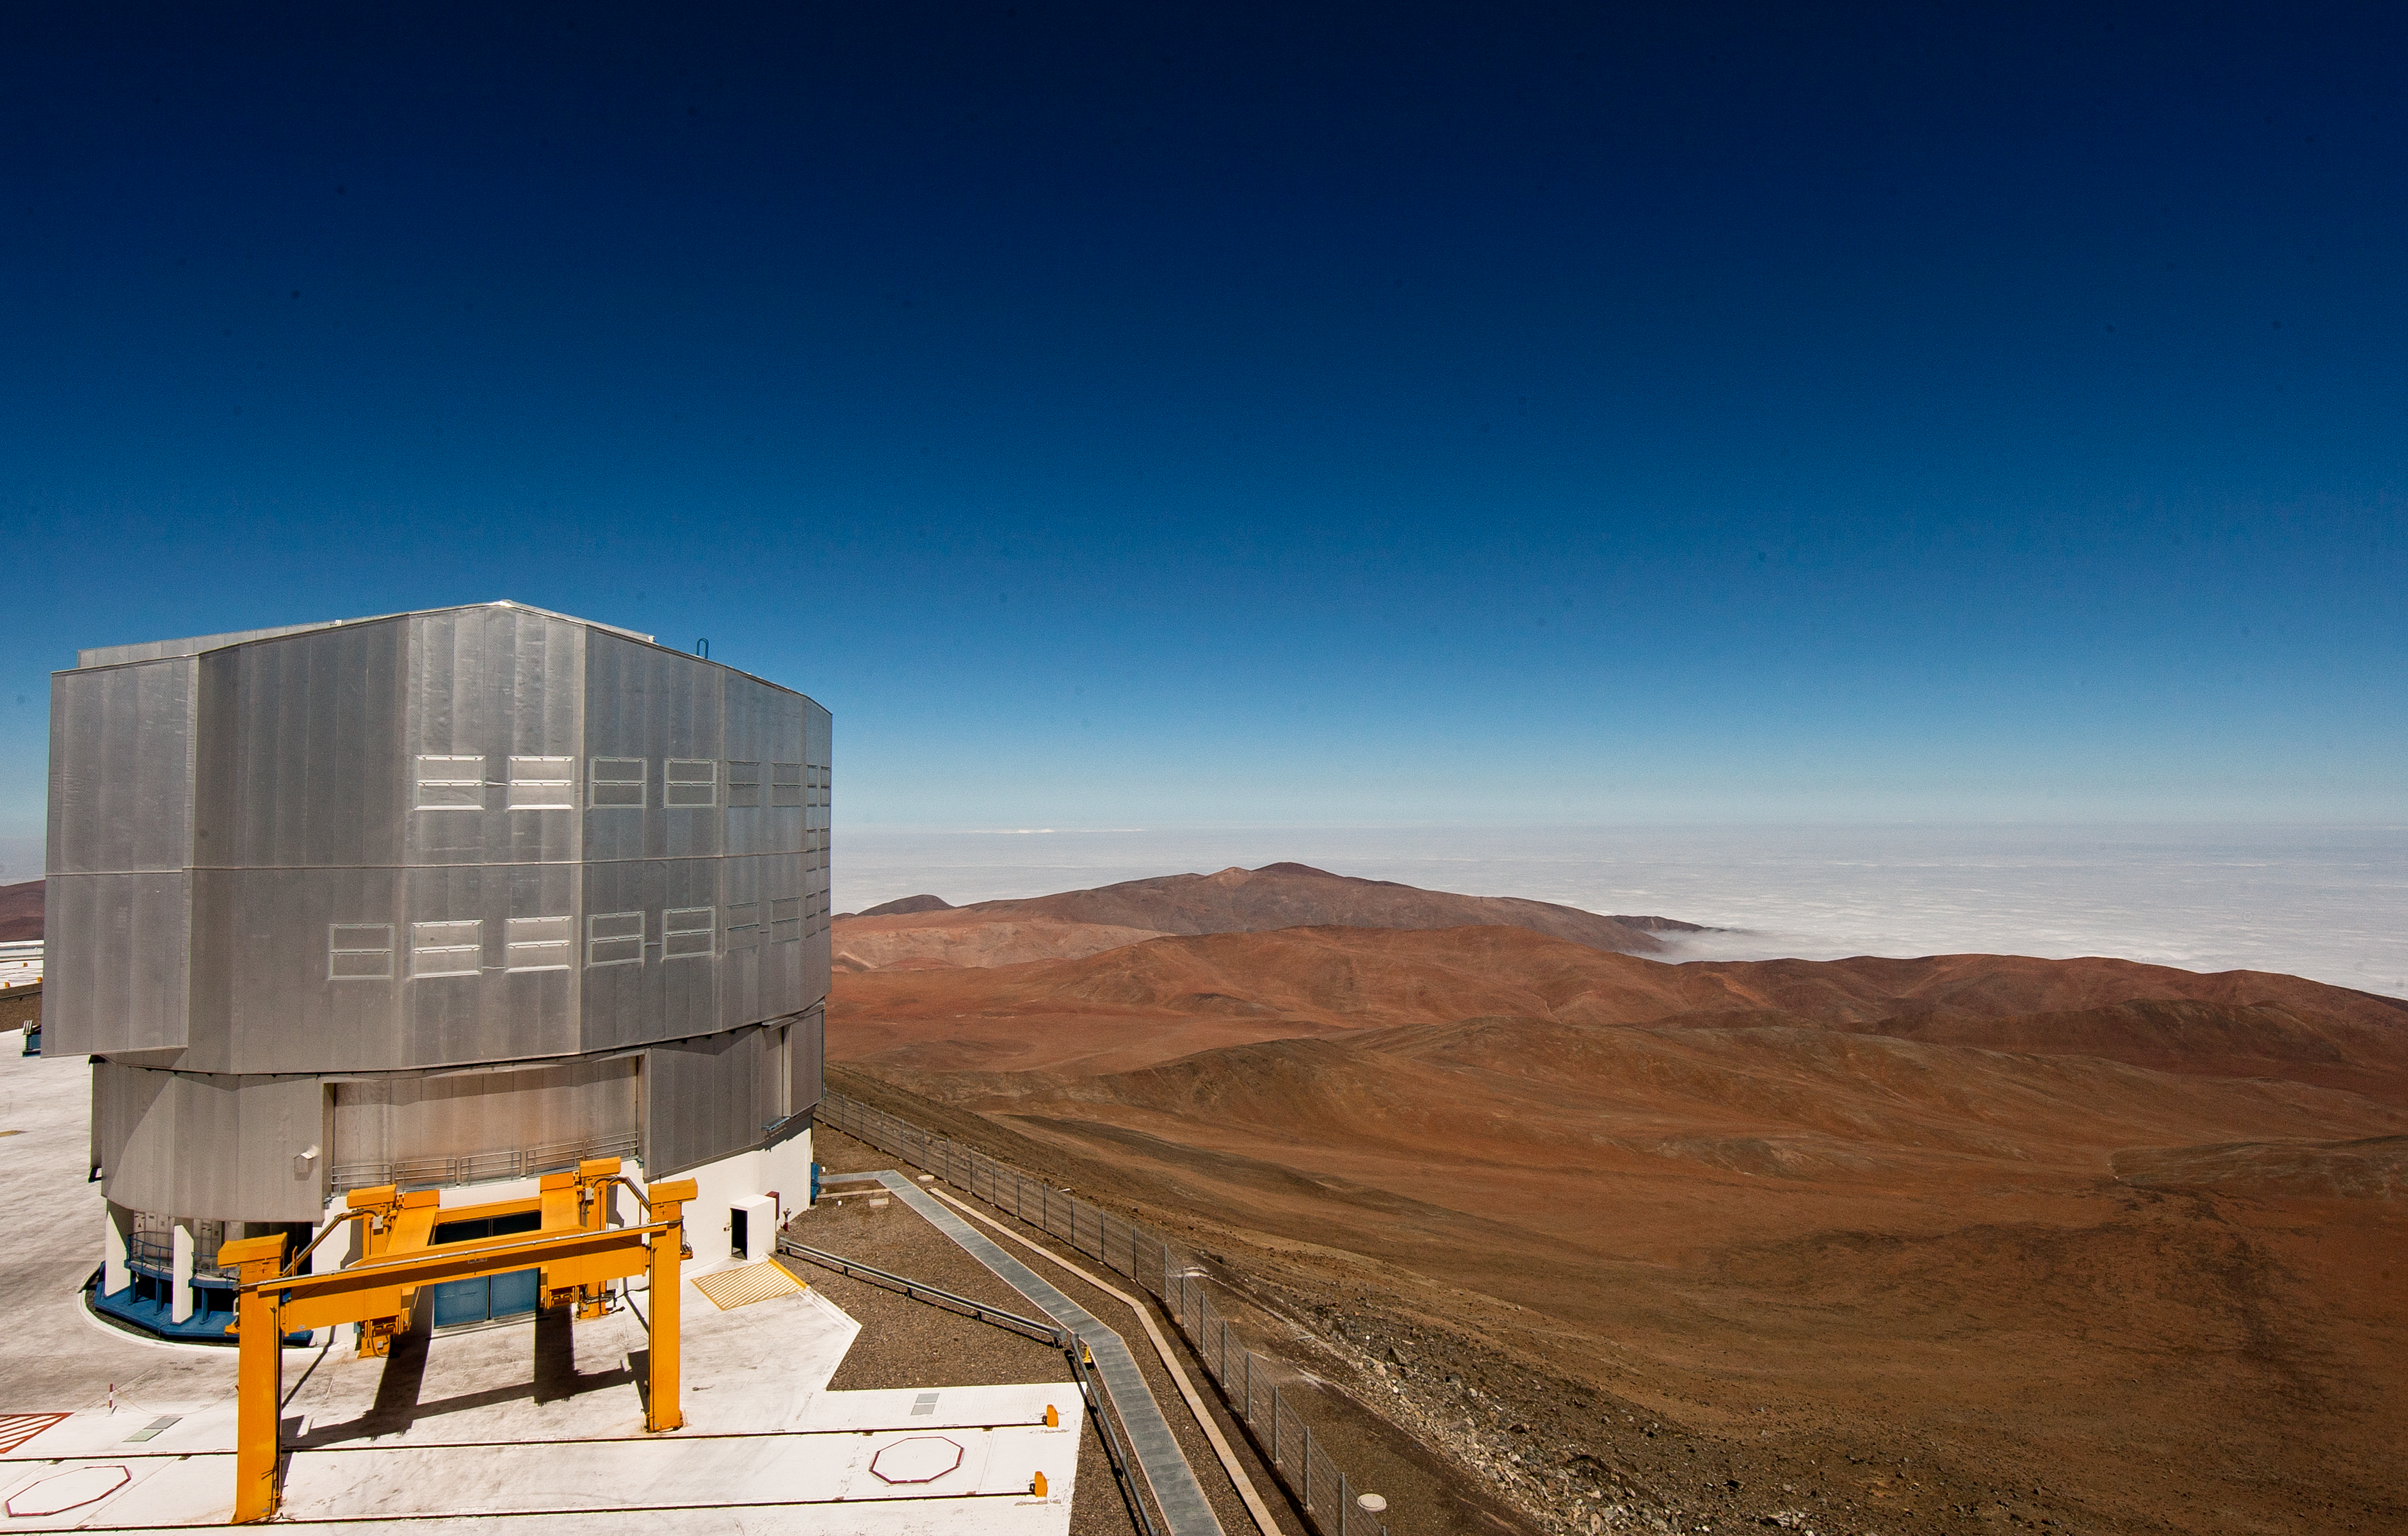

Melipal — the VLT Unit Telescope 3

The third of the four Unit Telescopes of the Very Large Telescope at Paranal.

Credit: ESO